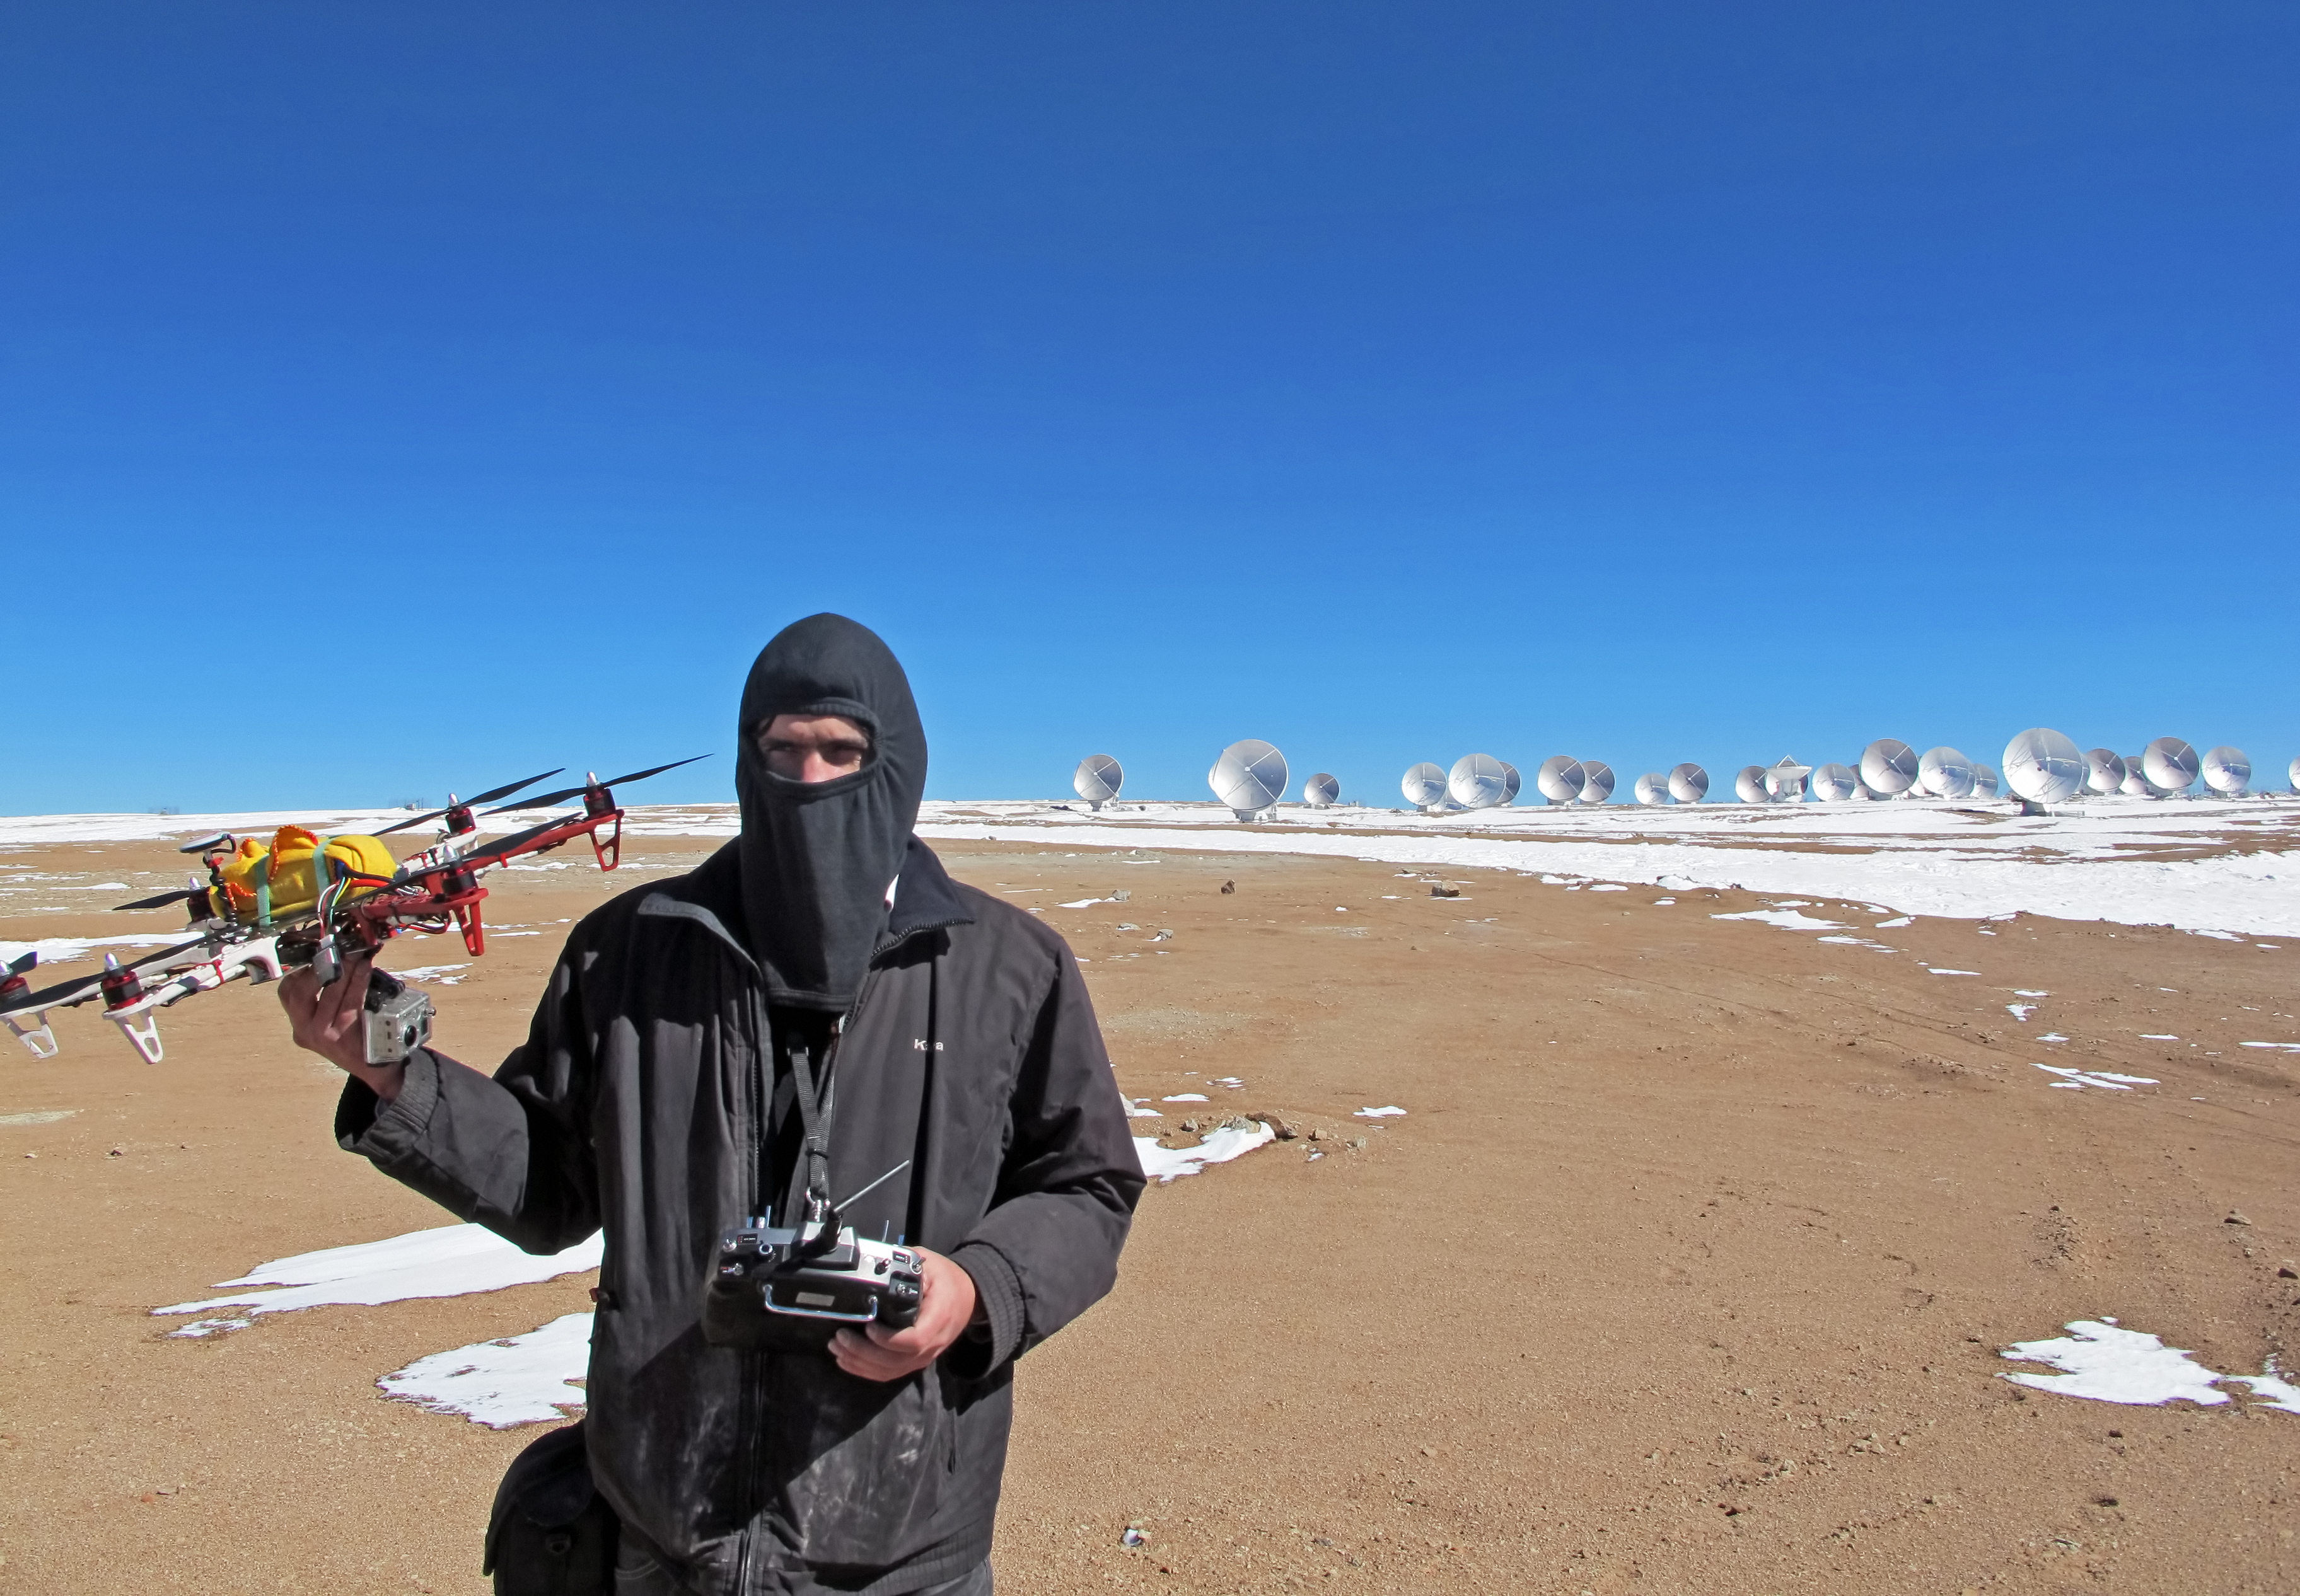

The hexacopter

This strange looking contraption is a hexacopter, installed with a camera, which can be used for radio-controlled aerial cinematography and photography. In the background the Atacama Large Millimeter/submillimeter Array (ALMA) sprawls out across the Chajnantor Plateau in Chile.

Credit: ESO